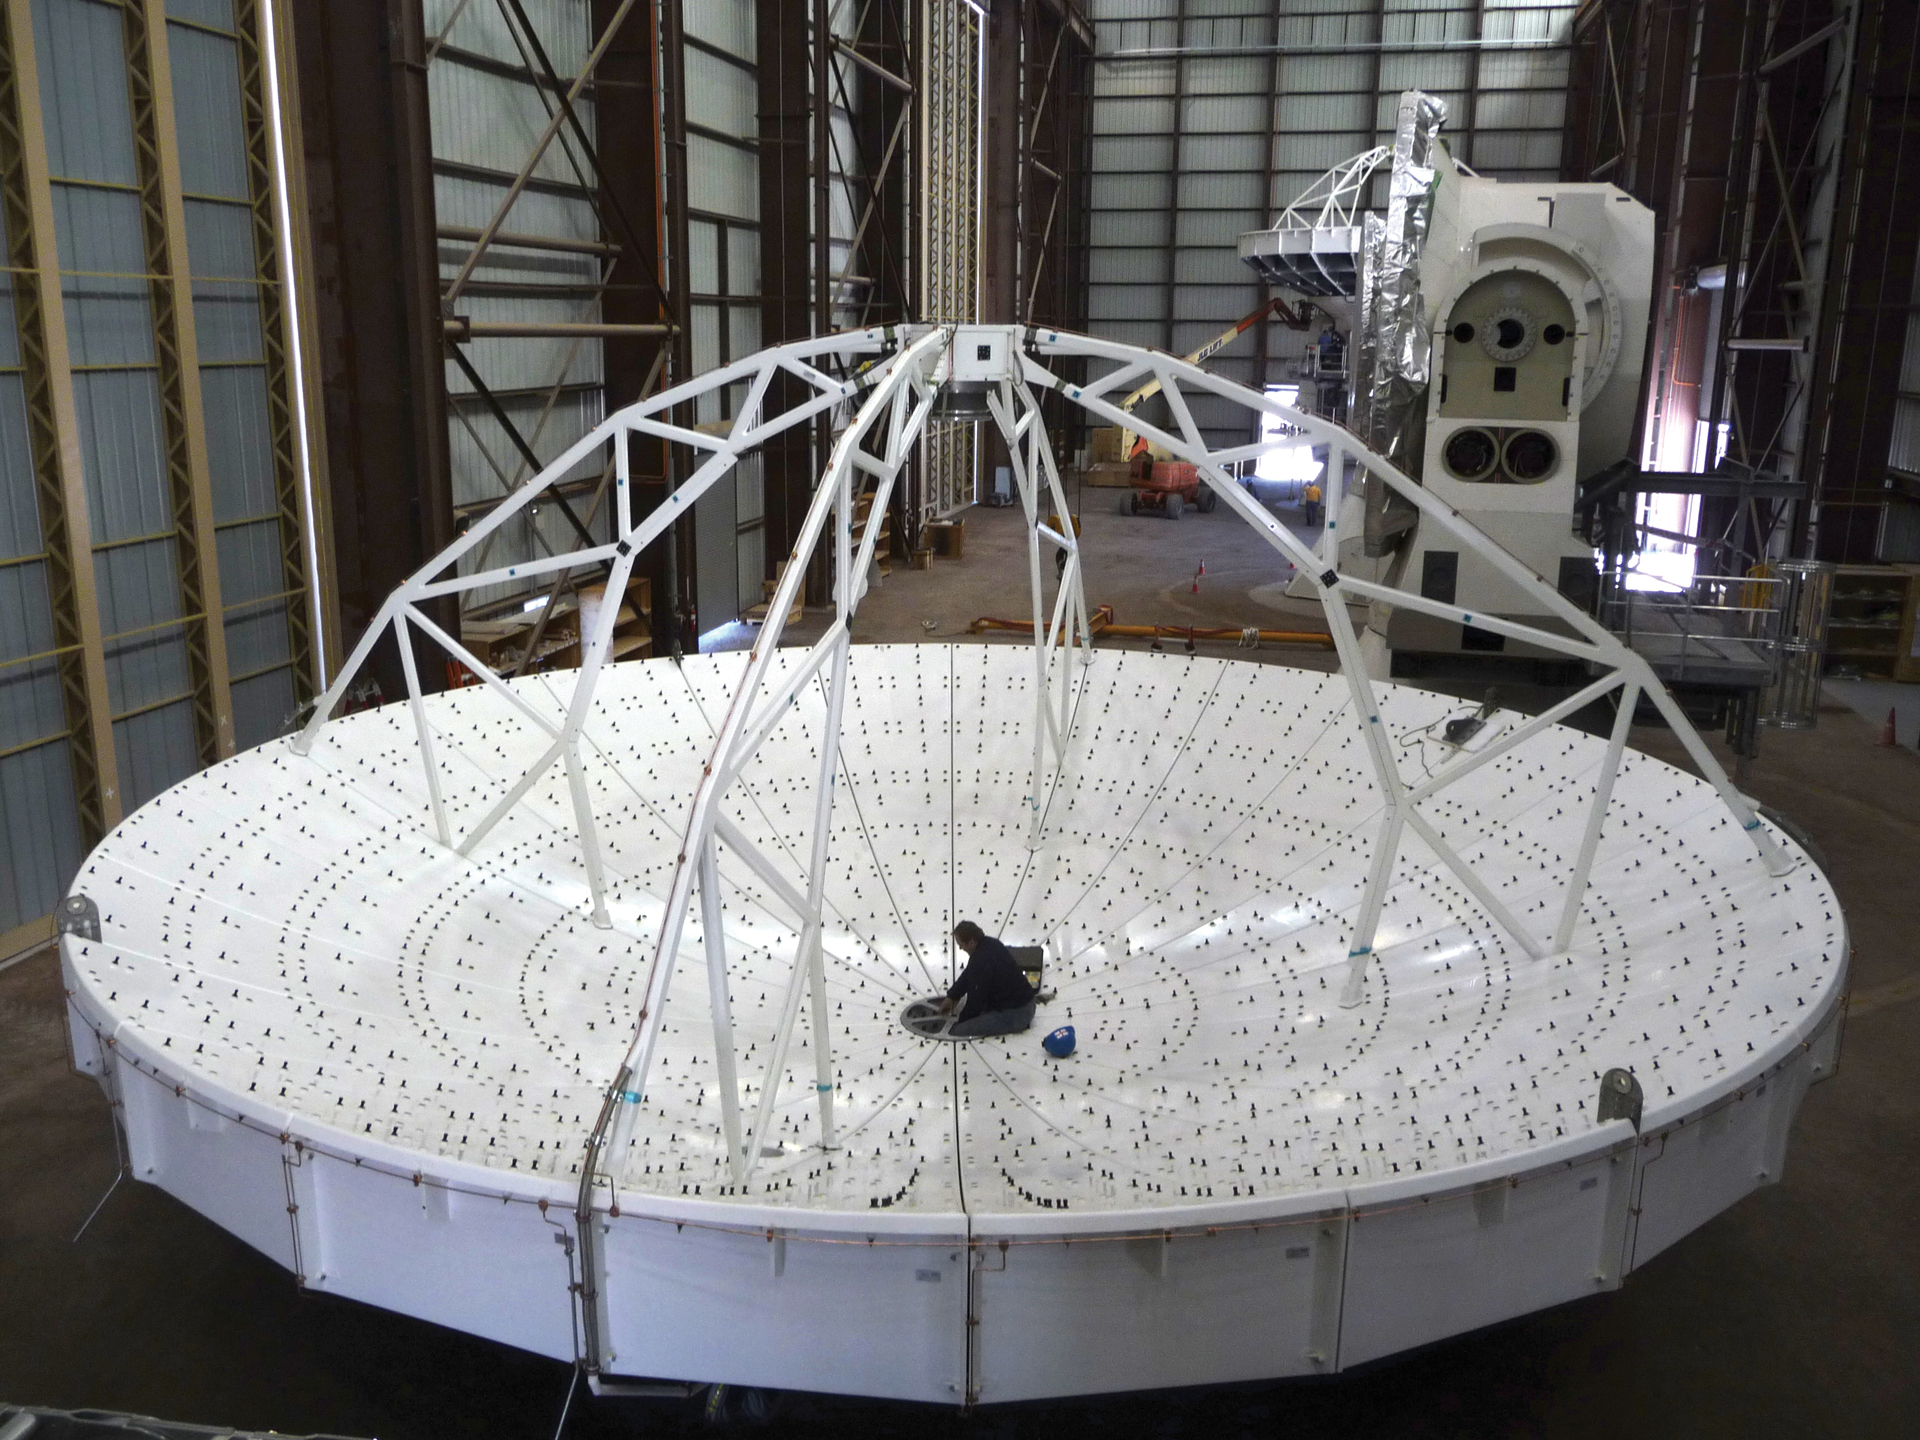

Dish Assembly at ALMA

Inside the Vertex Assembly Building in northern Chile, a General Dynamics engineer readies this North American ALMA dish for attachment to its base.

Credit: T. Burchell, NRAO/AUI/NSF